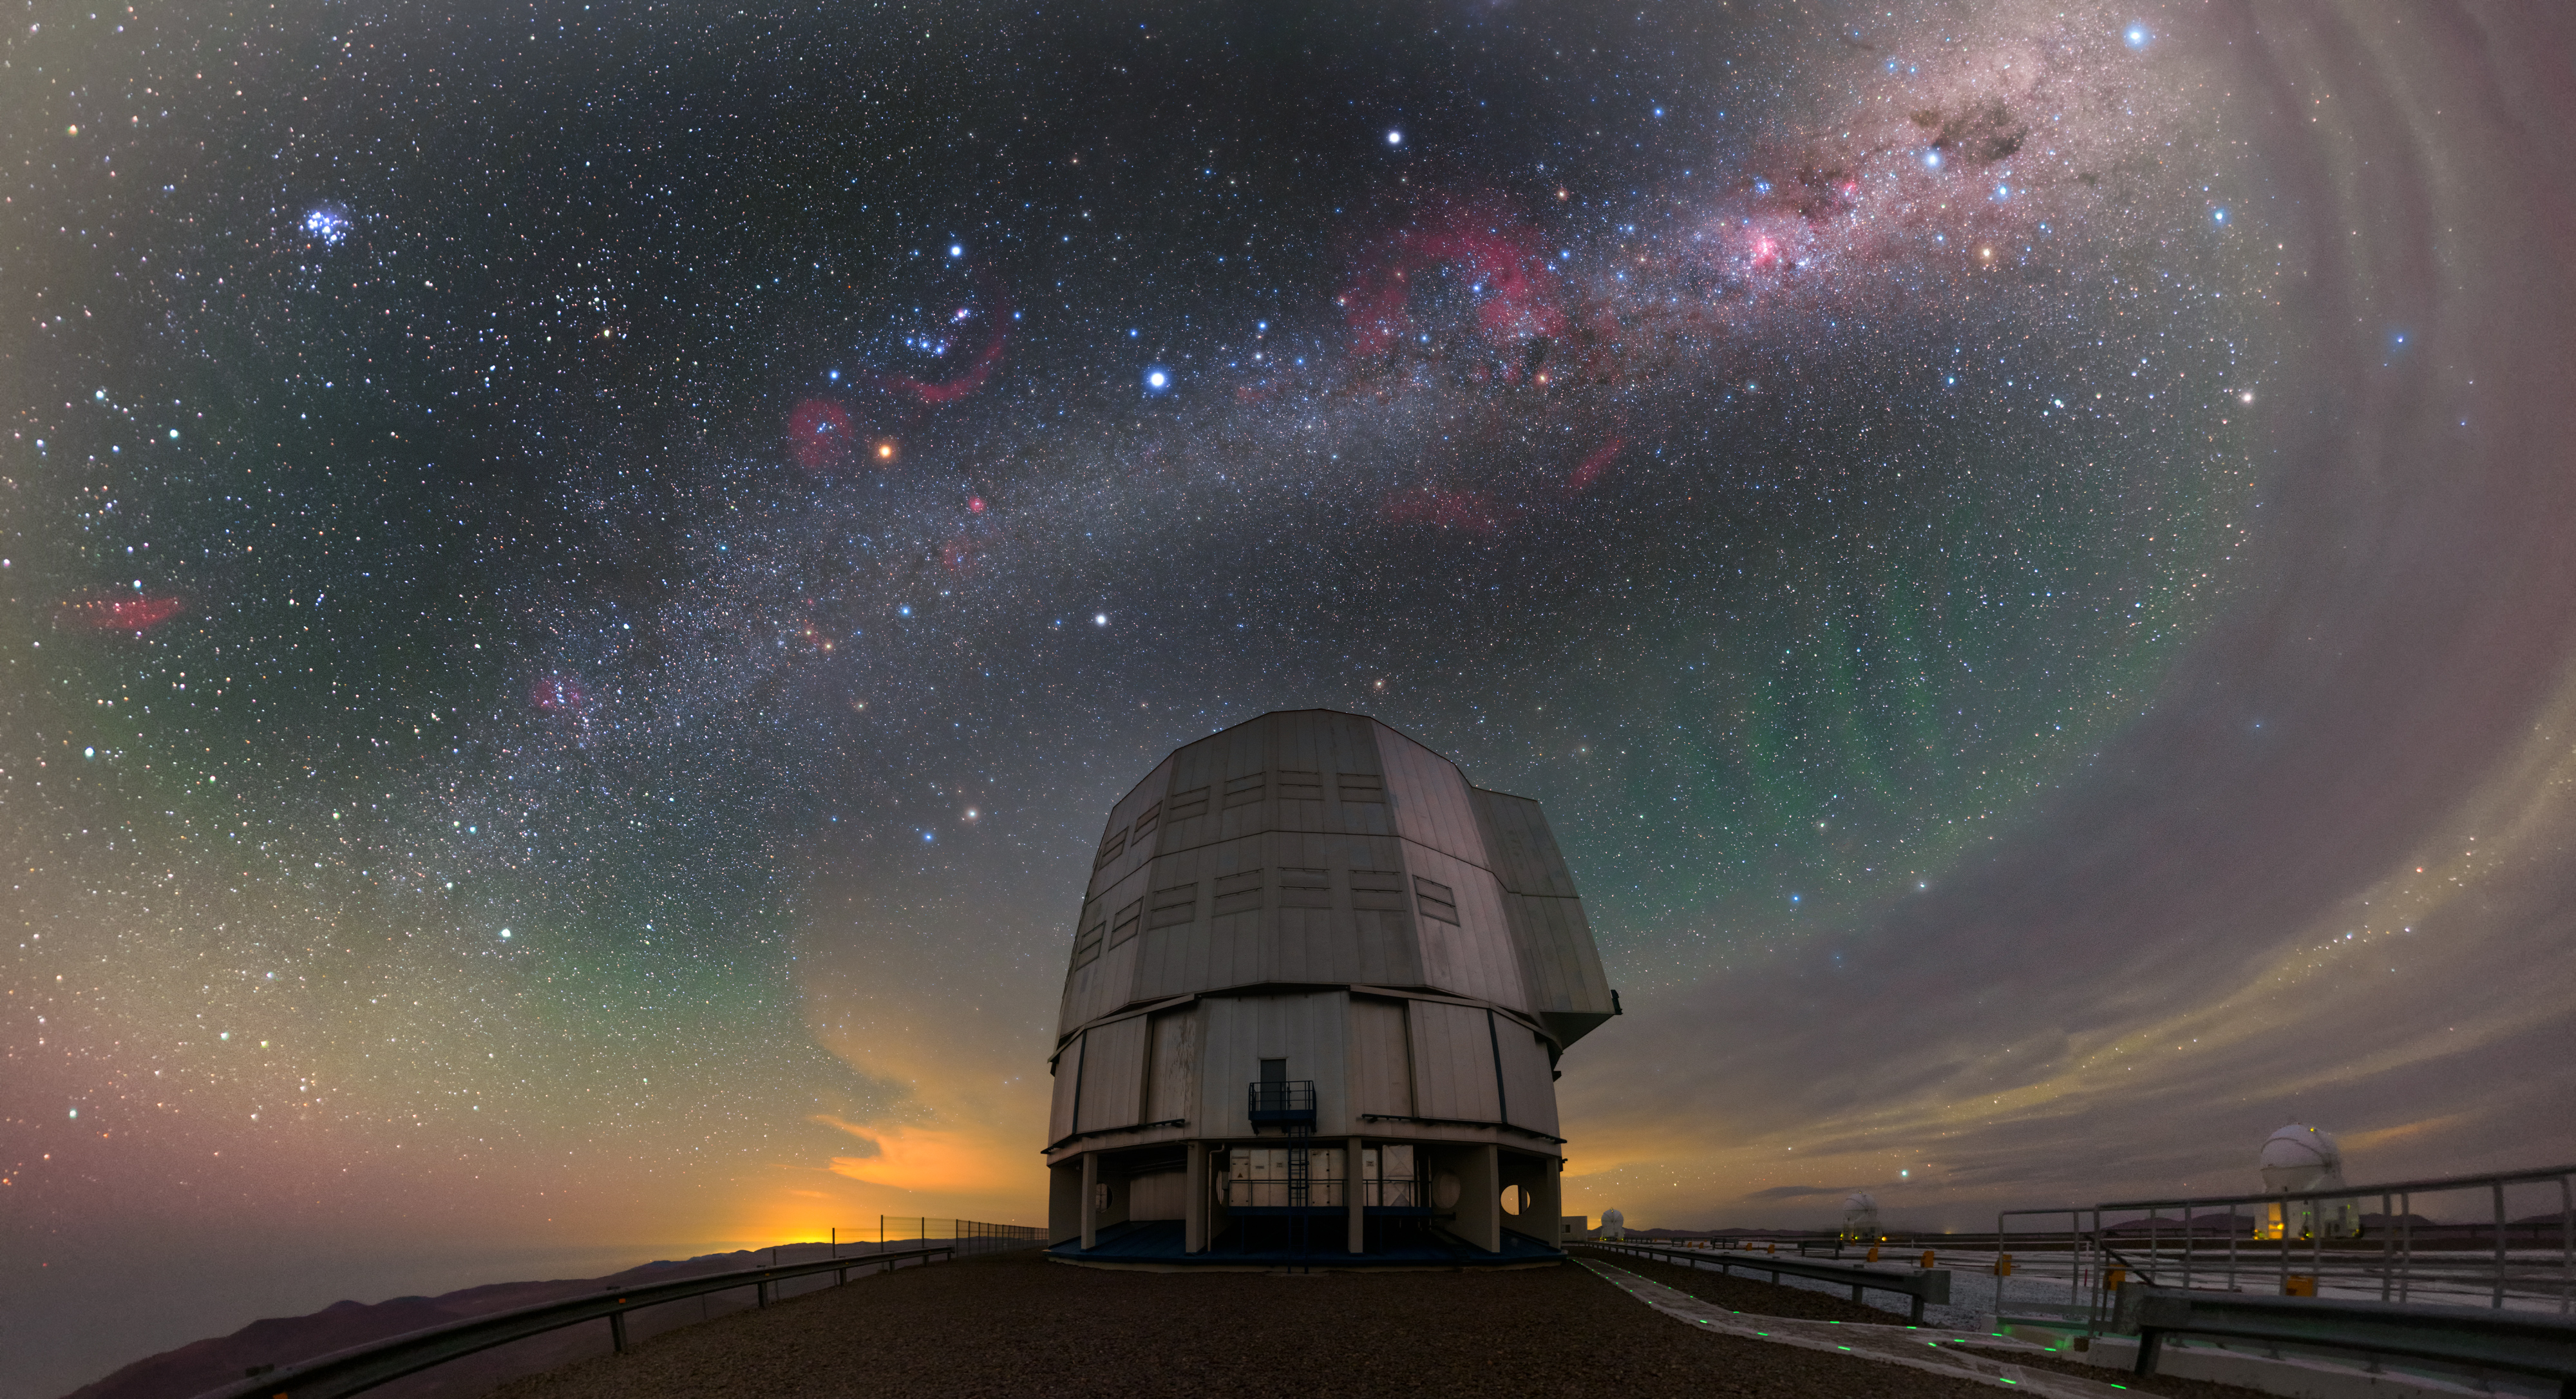

Encircling Antu

Despite its name, ESO’s Very Large Telescope, the VLT, is not a single telescope! It is in fact made up of an array of four 8.2-metre-diameter Unit Telescopes (UTs) (one of which is shown here) and four additional, movable, 1.8-metre-diameter Auxiliary Telescopes (ATs) (three of which are visible on the right side of this image).

Each UT has its own individual name in the Mapuche (Mapudungun) language. The star of this image is Antu (or UT1, the first of the UTs), and is pictured here sitting atop Cerro Paranal in Chile. This polychromatic image, taken by ESO Photo Ambassador Petr Horálek, also captures the beautiful colours of the cloudy night sky encircling Antu.

Many night-sky objects are visible here. Starting from the left we see the pink California Nebula, the Pleiades star cluster, the fiery river of the Milky Way, the constellation of Orion and its famous Belt, the looping Gum Nebula, the Carina Nebula and the Southern Cross. The most curious features are the green bands or stripes to the right of Antu’s enclosure. They are atmospheric gravity waves, generated by storms forming ripples in the greenish layer of Earth’s airglow in the upper atmosphere. This image also appeared in an ESOcast dedicated to Red Sprites, which can occur under similar conditions as gravity waves.

Credit: P. Horálek/ESO